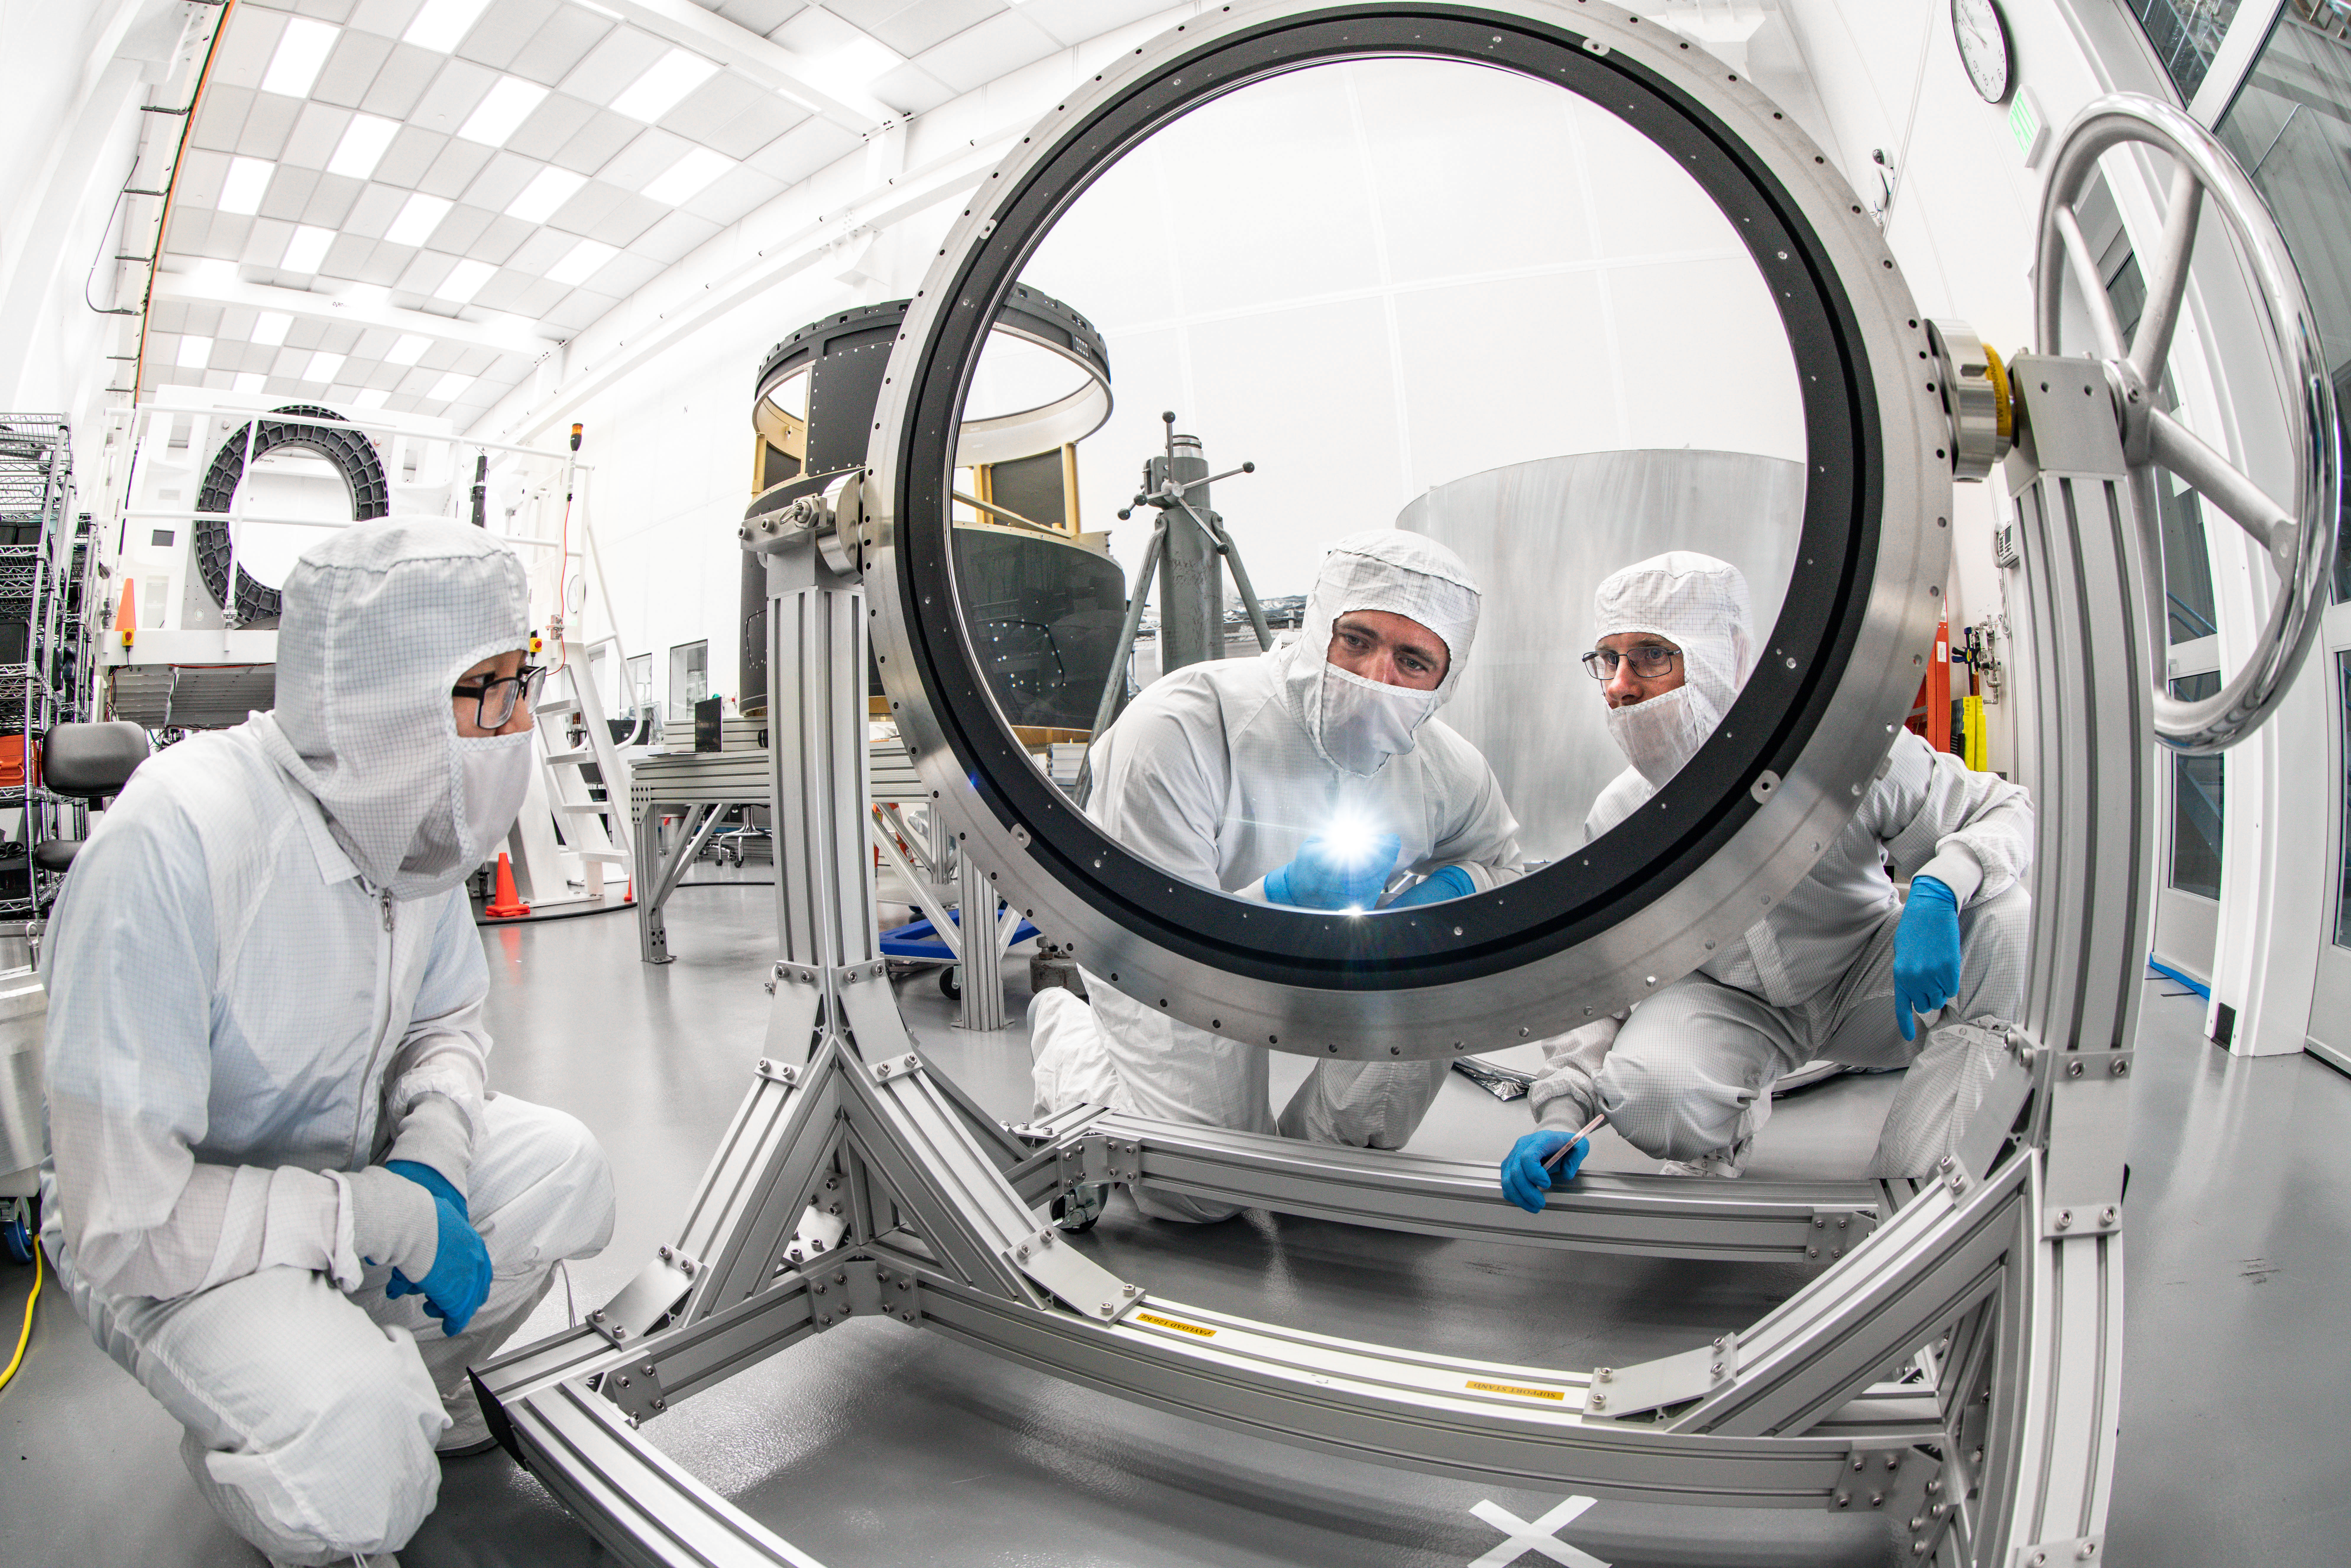

LSST Lens Inspection

Arrival and inspection of the L3 lens of the LSST Camera at a clean room at SLAC. Although smaller than the other two lenses that will go into the camera body, it’s still over 3 feet in diameter and weighs a whopping 200 pounds. L3 will be closest to the 3,200-megapixel camera’s focal plane. It’ll be the final optical element correcting images captured by the imaging sensors, as well as the barrier for the vacuum inside the cryostat that cools imaging sensors to minus 150 degrees Fahrenheit. Work on the lenses has been managed by Lawrence Livermore National Laboratory.

Credit: Jacqueline Orrell/SLAC National Accelerator Laboratory